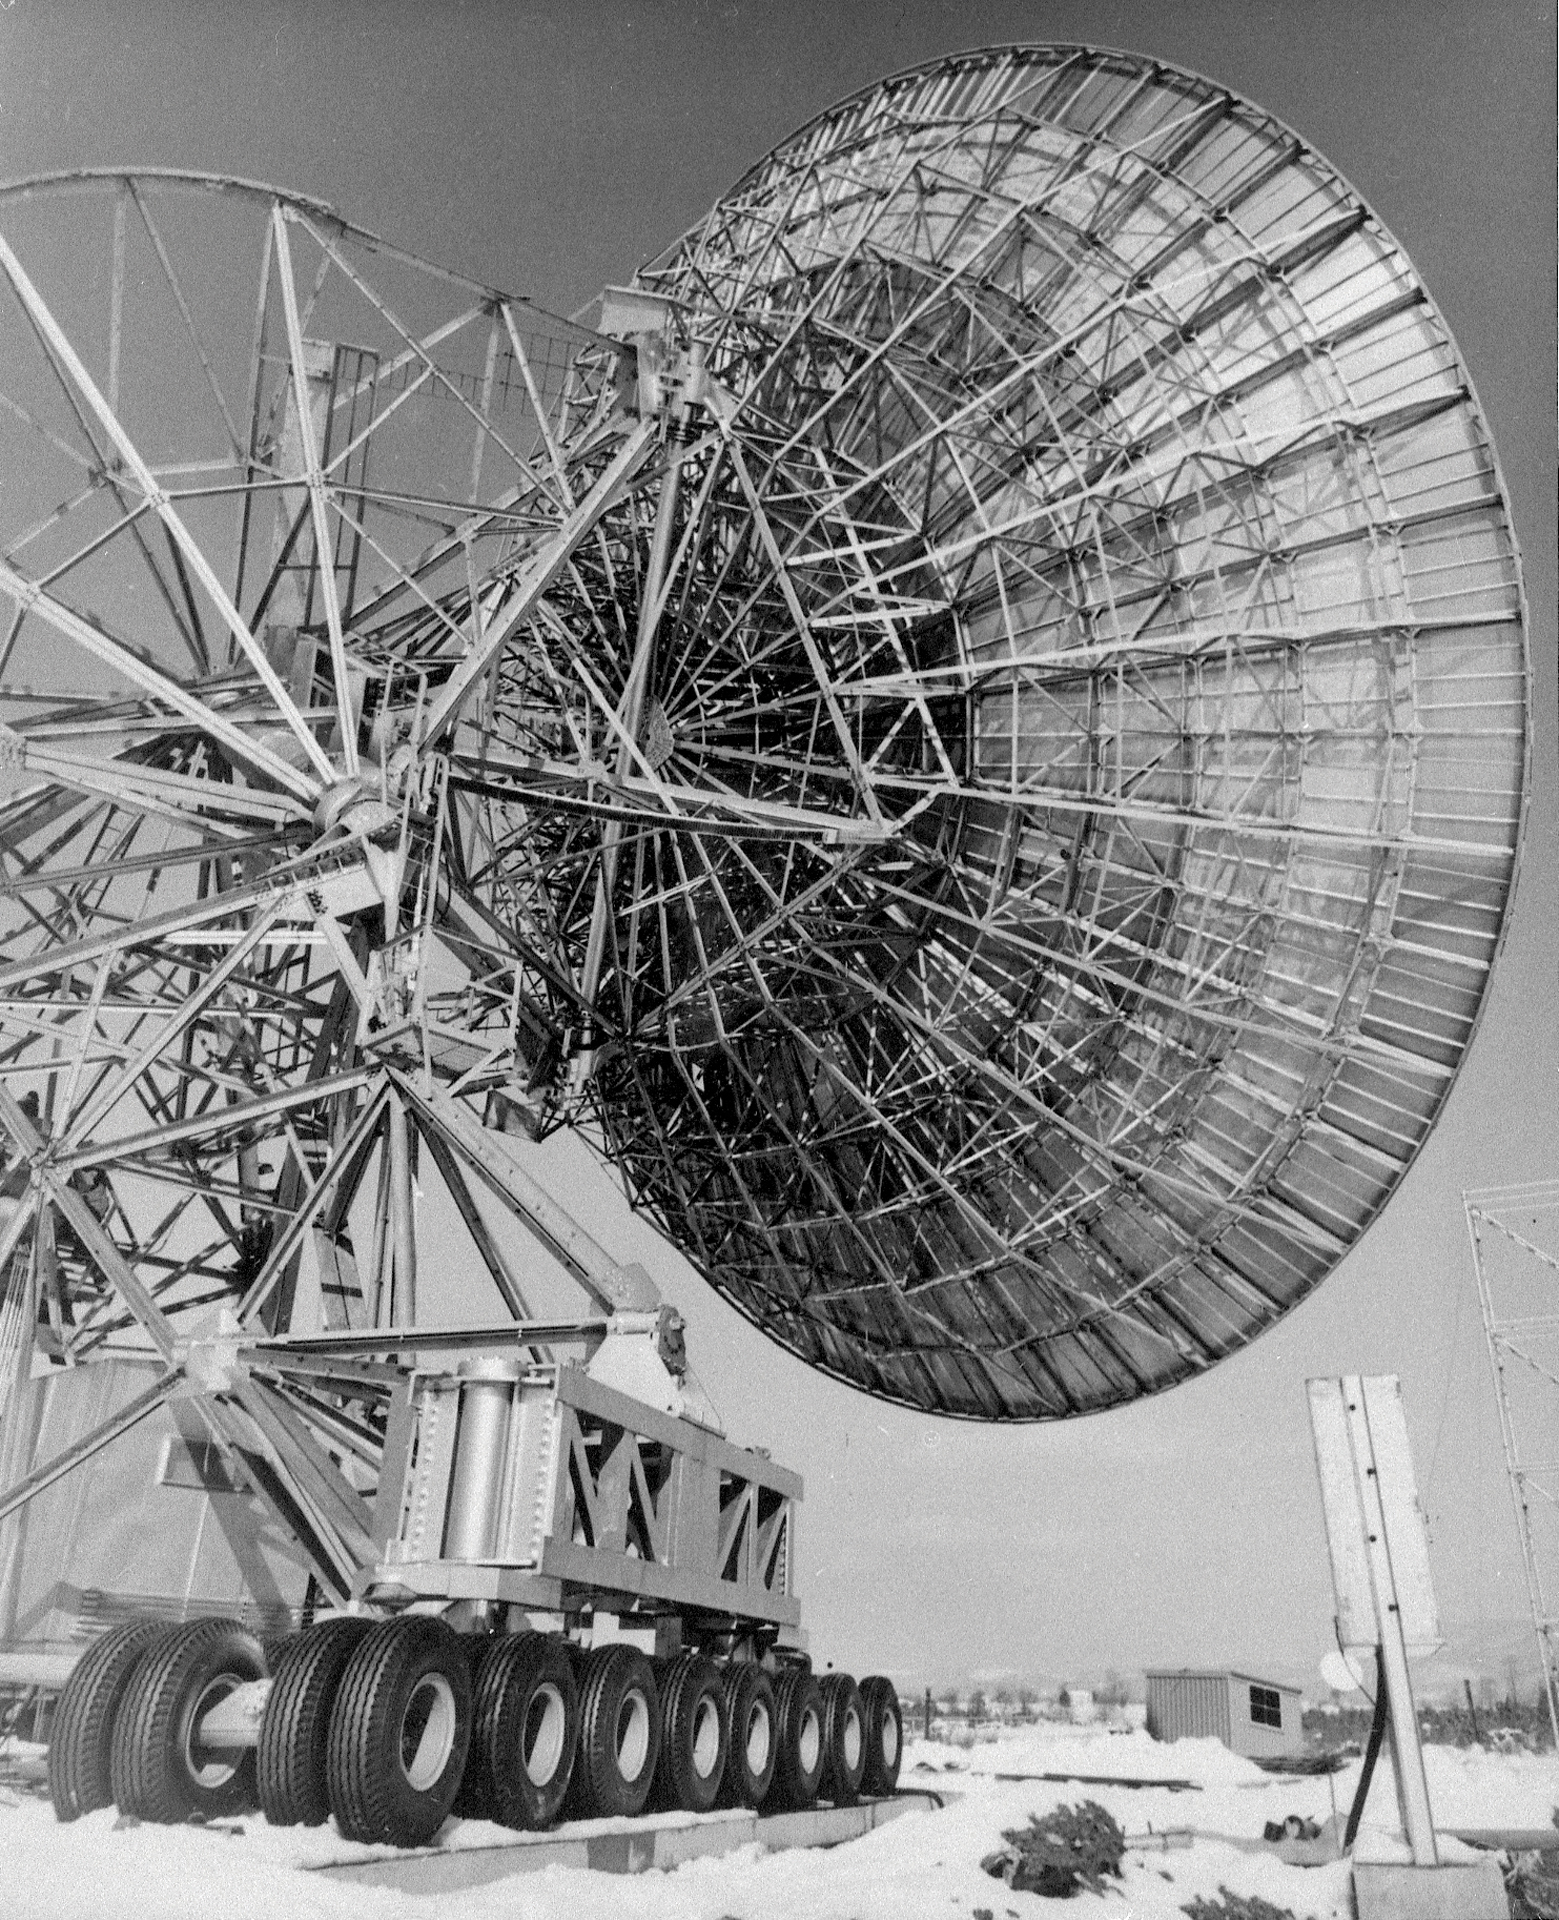

An 85-foot Telescope on the Move

Credit: NRAO/AUI/NSF